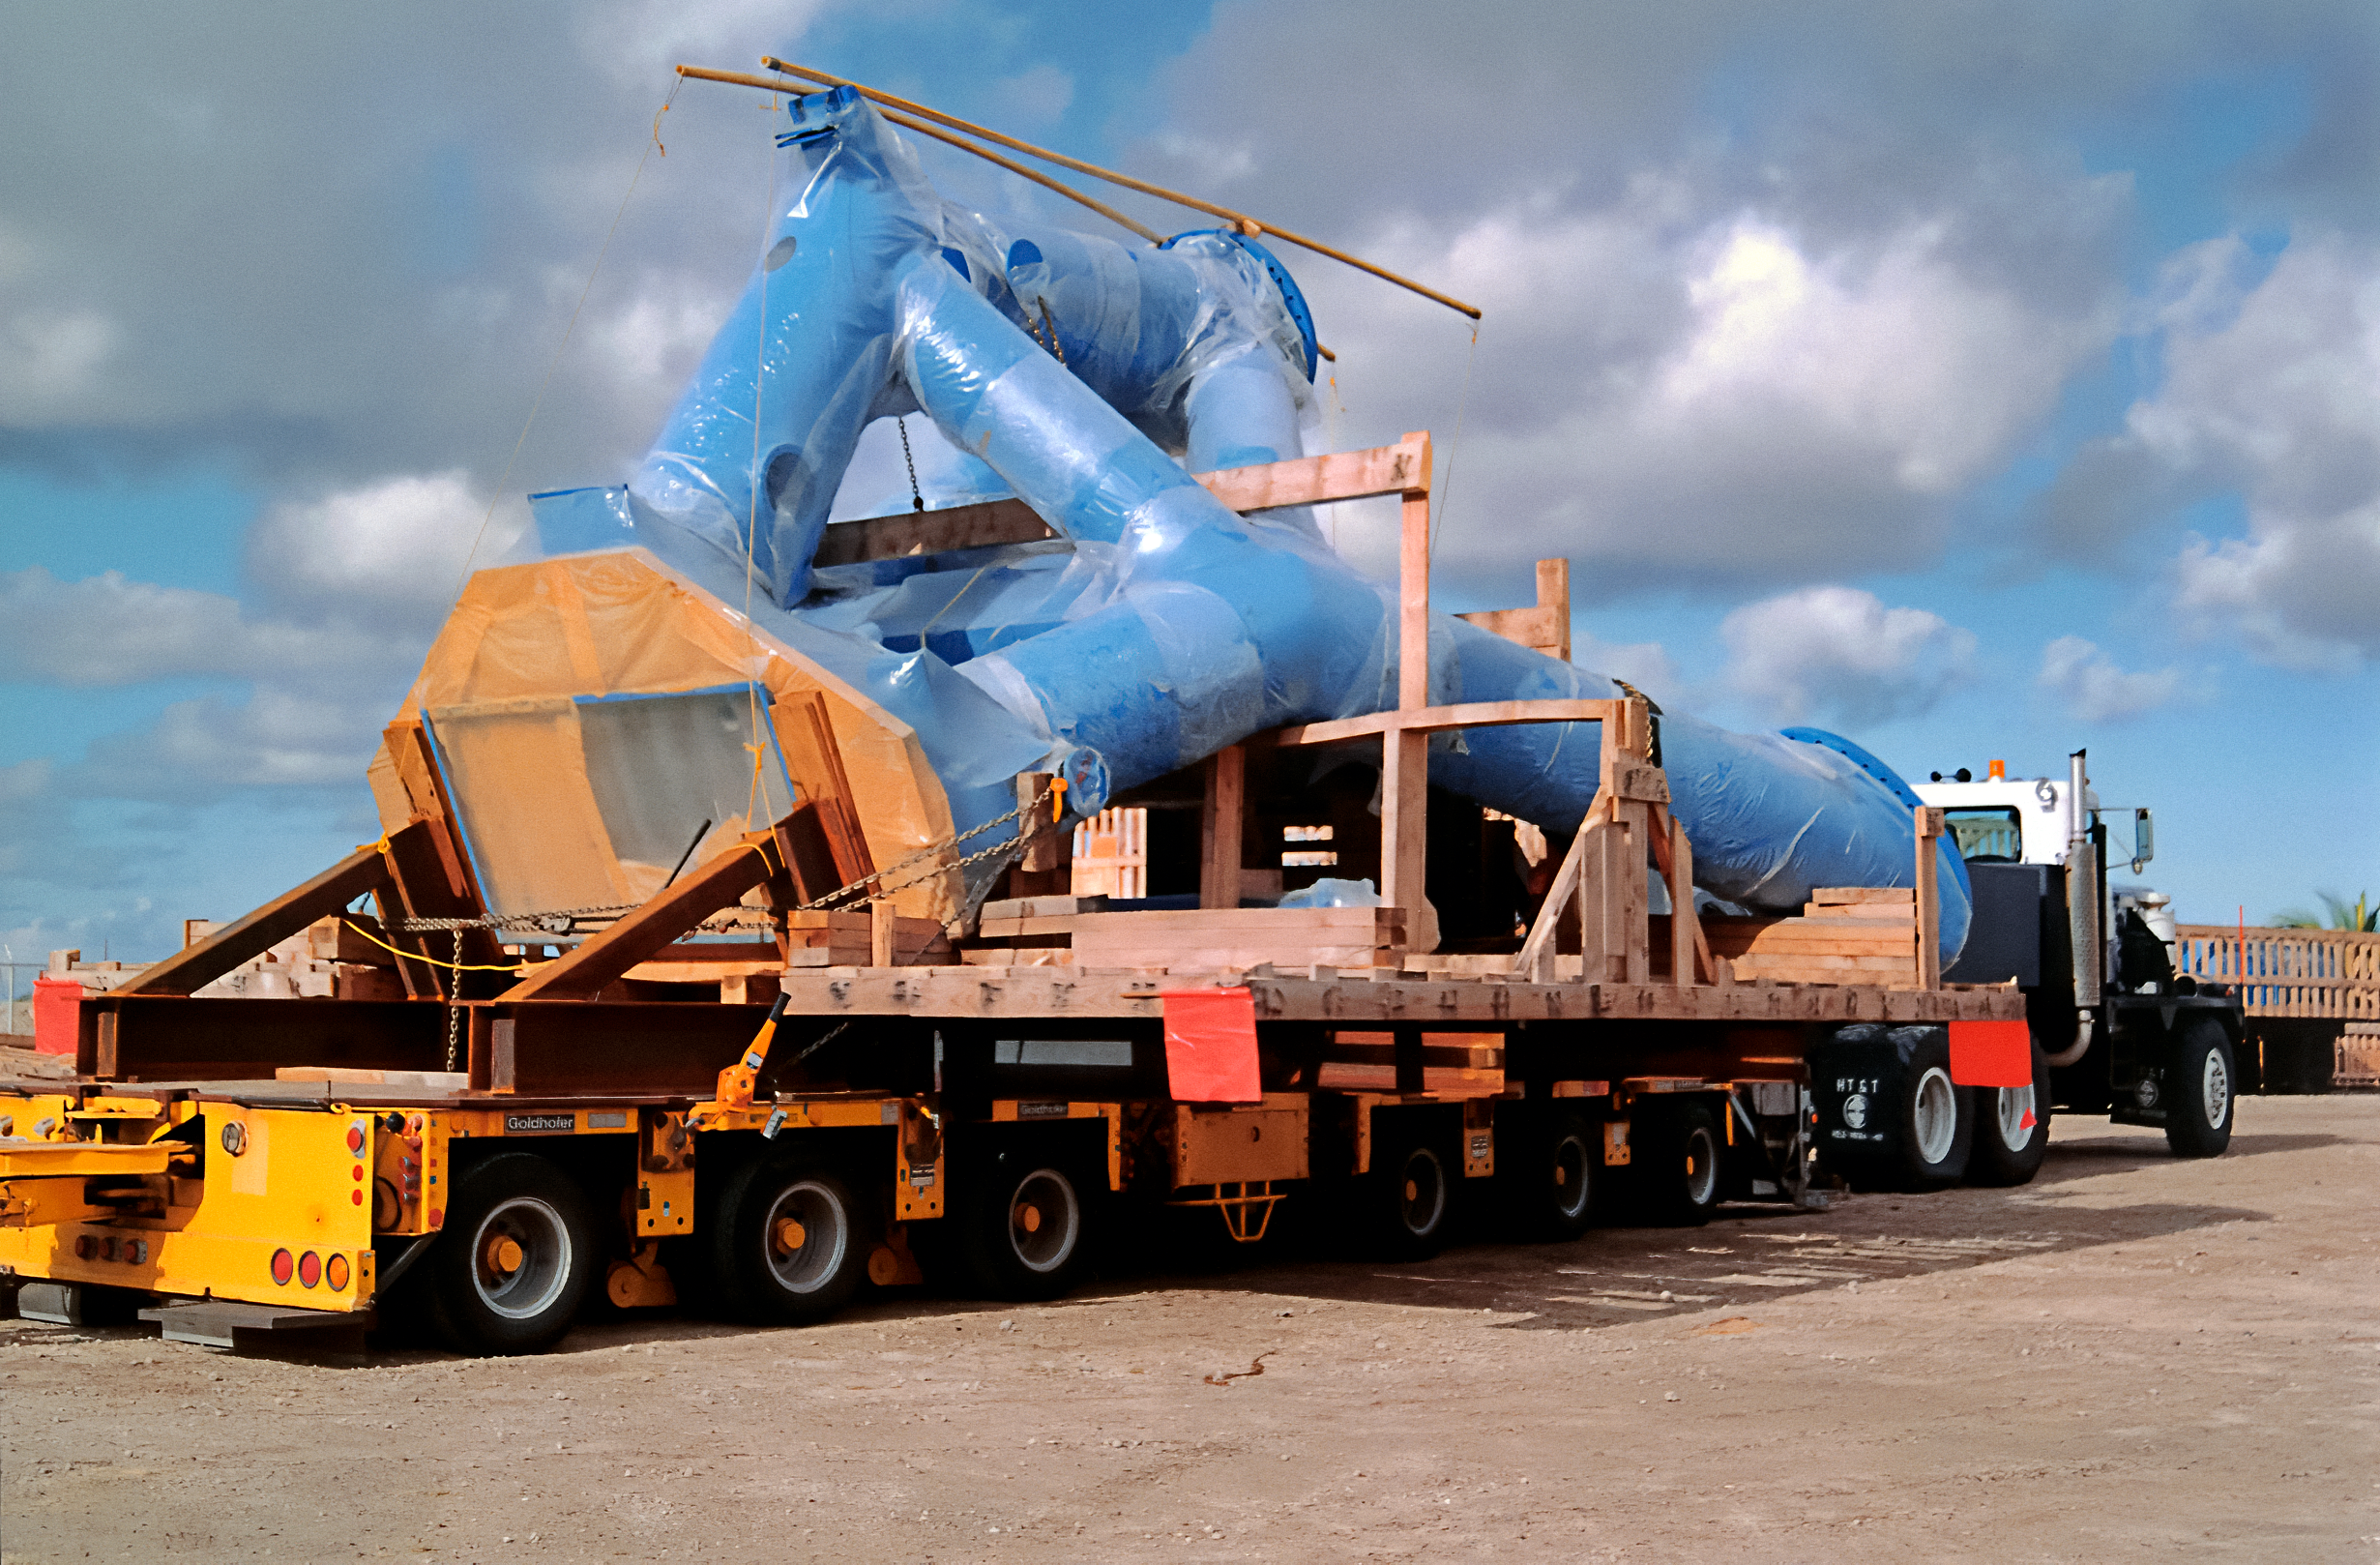

Transporting Gemini North's Mount

At Kawaihae Harbor in Hawai‘i, a large truck prepares to transport parts of the Gemini North telescope's mount. The truck is about to take a 100-kilometer (62-mile) journey from the harbor to the telescope's site near the summit of Maunakea.

Credit: NOIRLab